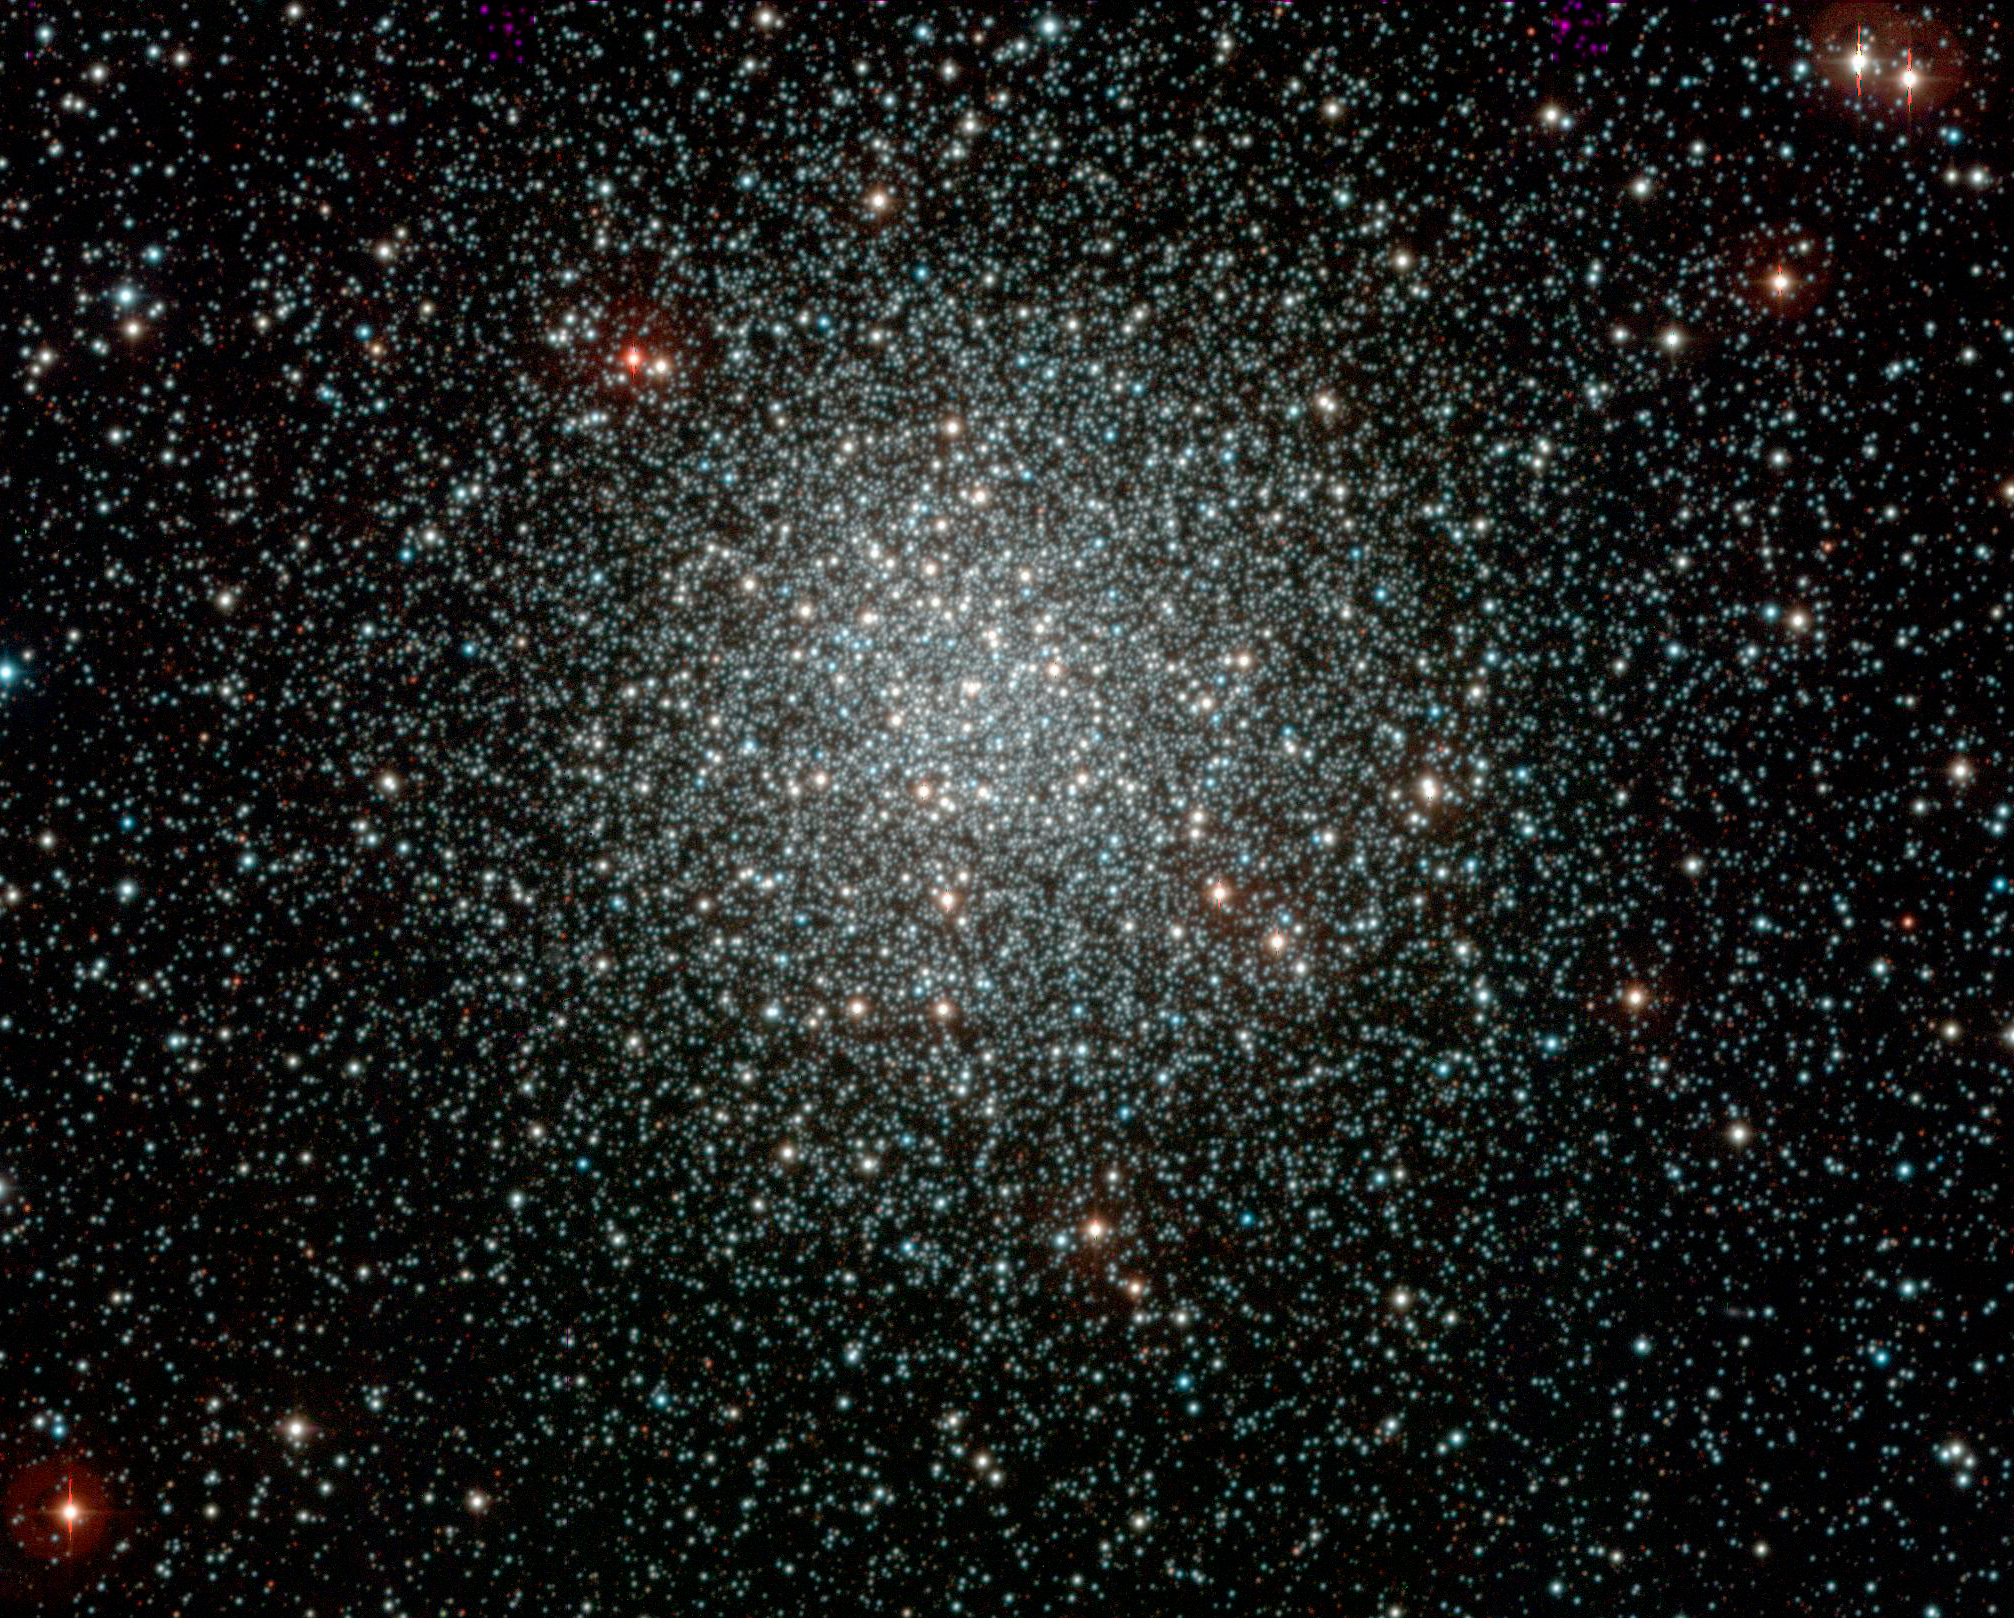

The globular cluster NGC 3201

Colour-composite image of the globular cluster NGC 3201, obtained with the WFI instrument on the ESO/MPG 2.2-m telescope at La Silla. Globular clusters are large aggregates of stars, that can contain up to millions of stars. They are among the oldest objects observed in the Universe and were presumably formed at about the same time as the Milky Way Galaxy, in the early phase after the Big Bang. This particular globular cluster is located about 16 000 light-years away towards the Southern Vela constellation. The data were obtained as part of the ESO Imaging Survey (EIS), a public survey being carried out by ESO and member states, in preparation for the VLT First Light.

The original image and astronomical data can be retrieved from the EIS Pre-Flames Survey Data Release pages, where many other nice images are also available.

Credit: ESO